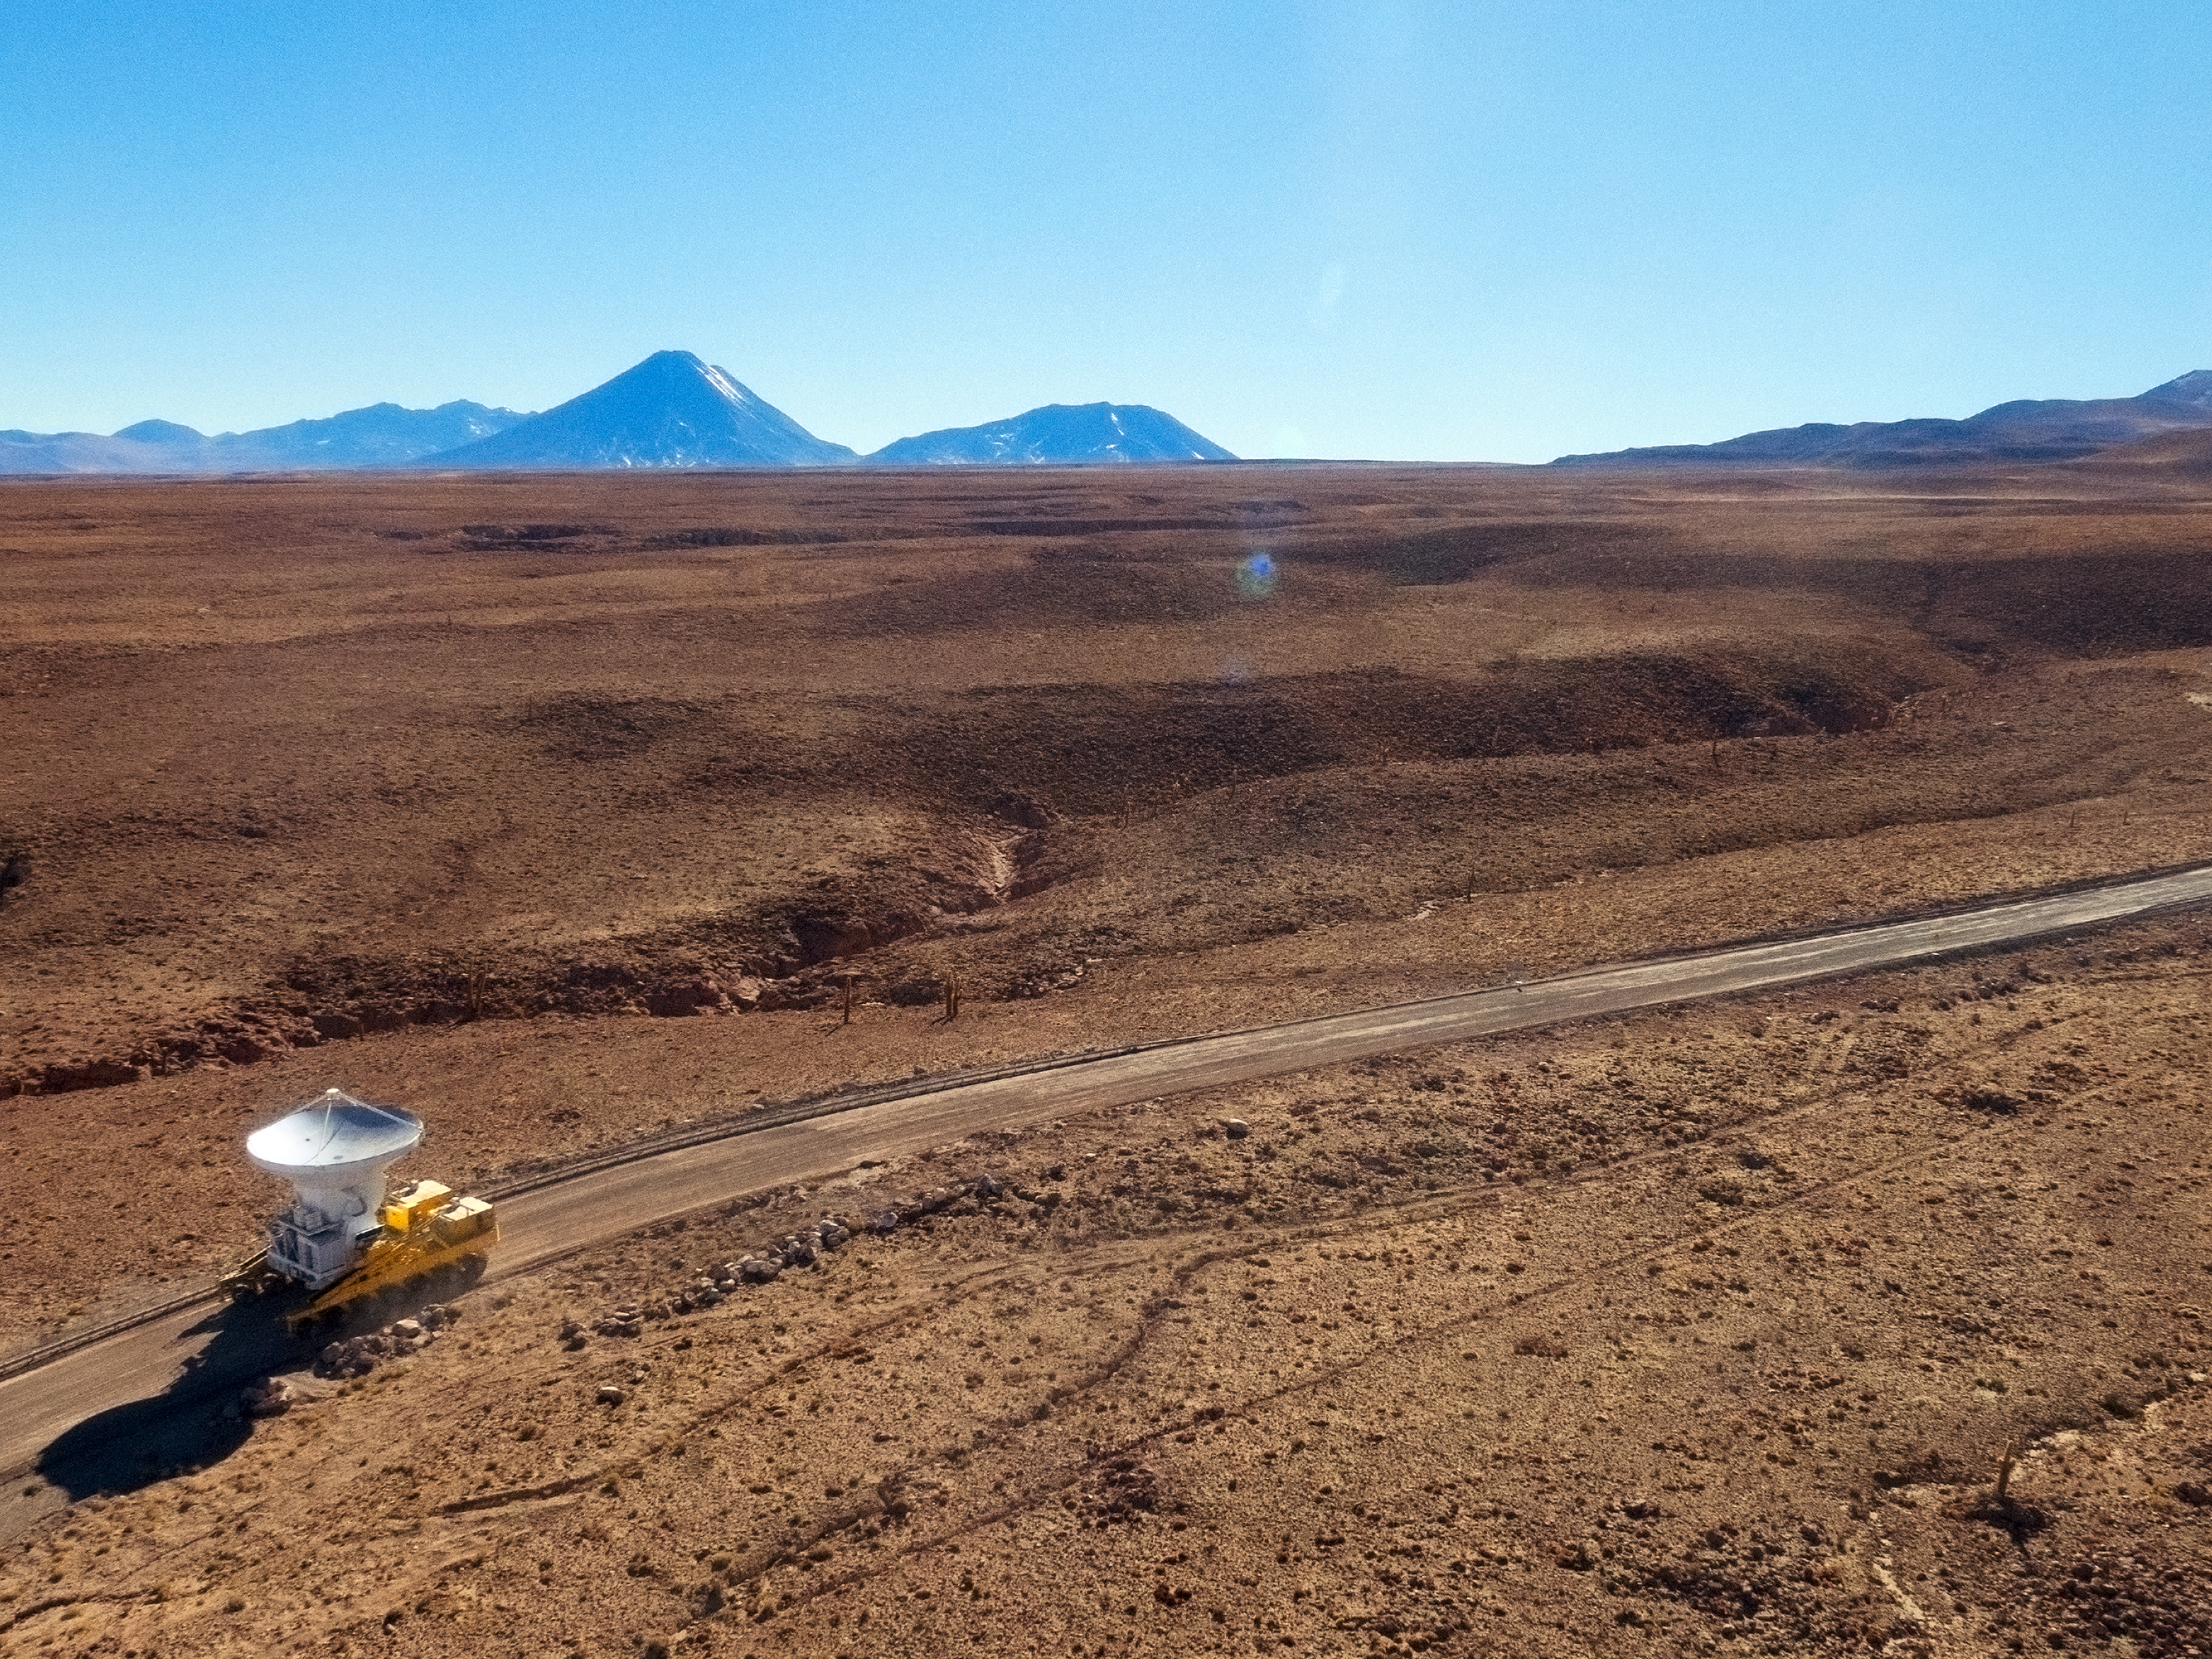

The final ALMA antenna arrives at Chajnantor

The final antenna for the Atacama Large Millimeter/submillimeter Array (ALMA) project is seen here being taken up to the high-level site at the ALMA Observatory, 5000 metres above sea level. Its arrival completes the complement of 66 ALMA antennas on the Chajnantor Plateau in the Atacama Desert of northern Chile — where they will in future work together as one giant telescope.

Credit: A. Marinkovic/X-Cam/ALMA (ESO/NAOJ/NRAO)